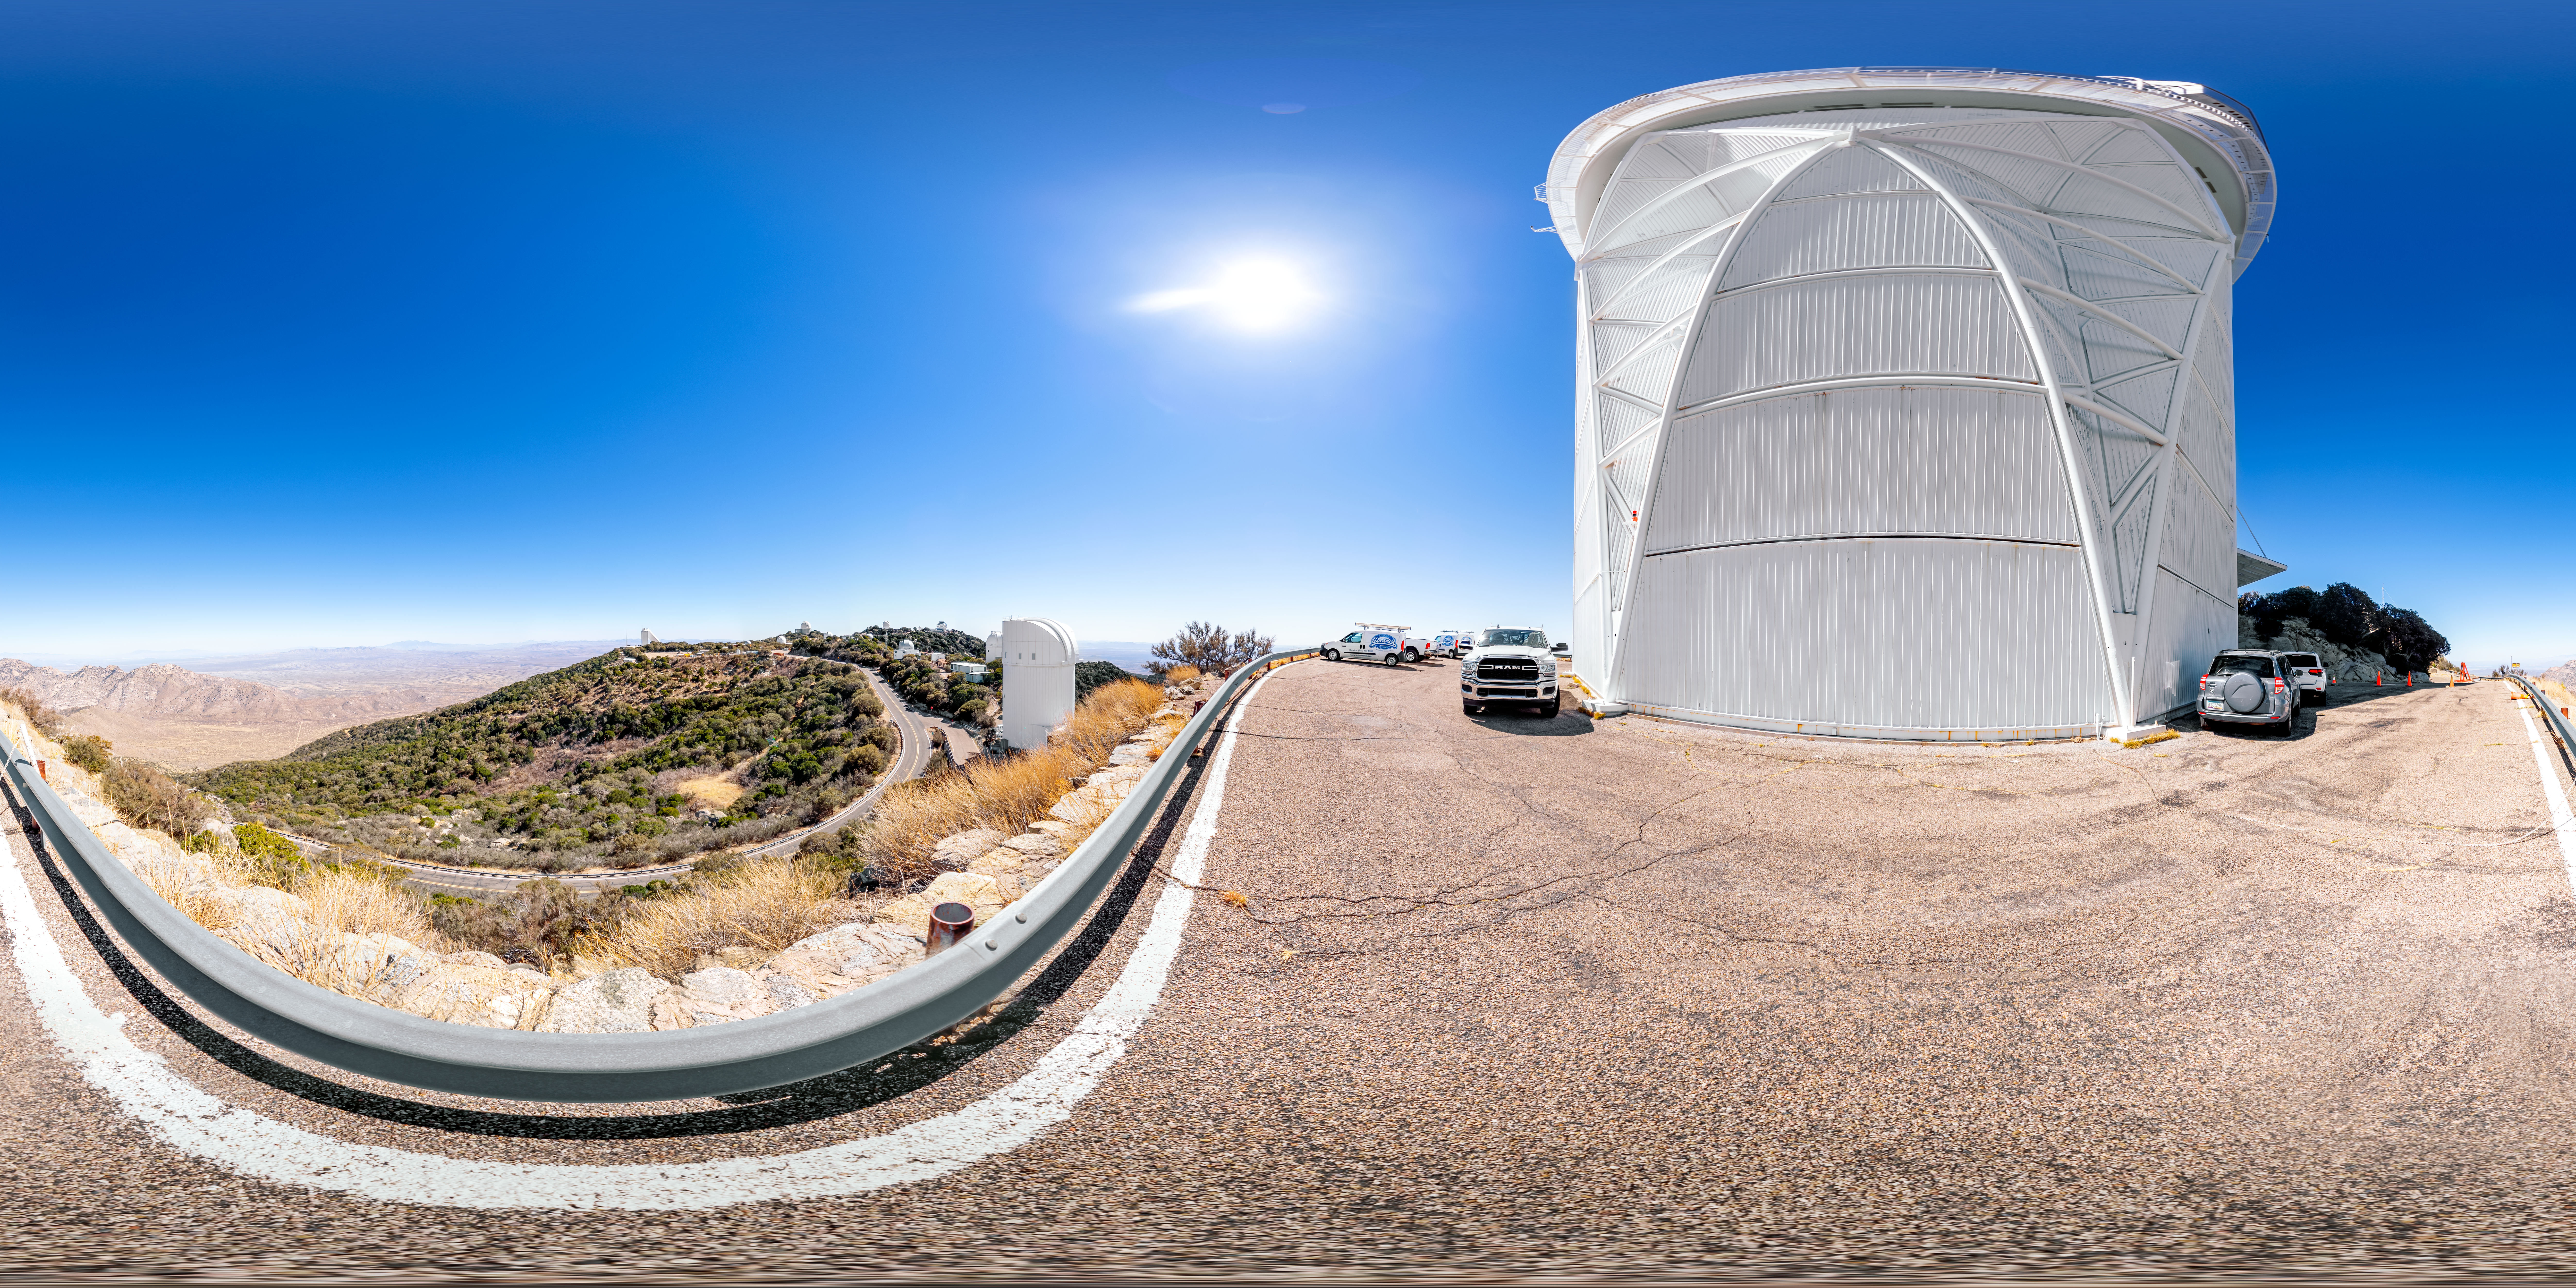

Nicholas U. Mayall 4-meter Telescope 360 Panorama

A 360 panorama of the Nicholas U. Mayall 4-meter Telescope on Kitt Peak National Observatory in Arizona.

A fulldome version of this image can be viewed here.

Credit: NOIRLab/NSF/AURA/T. Slovinský